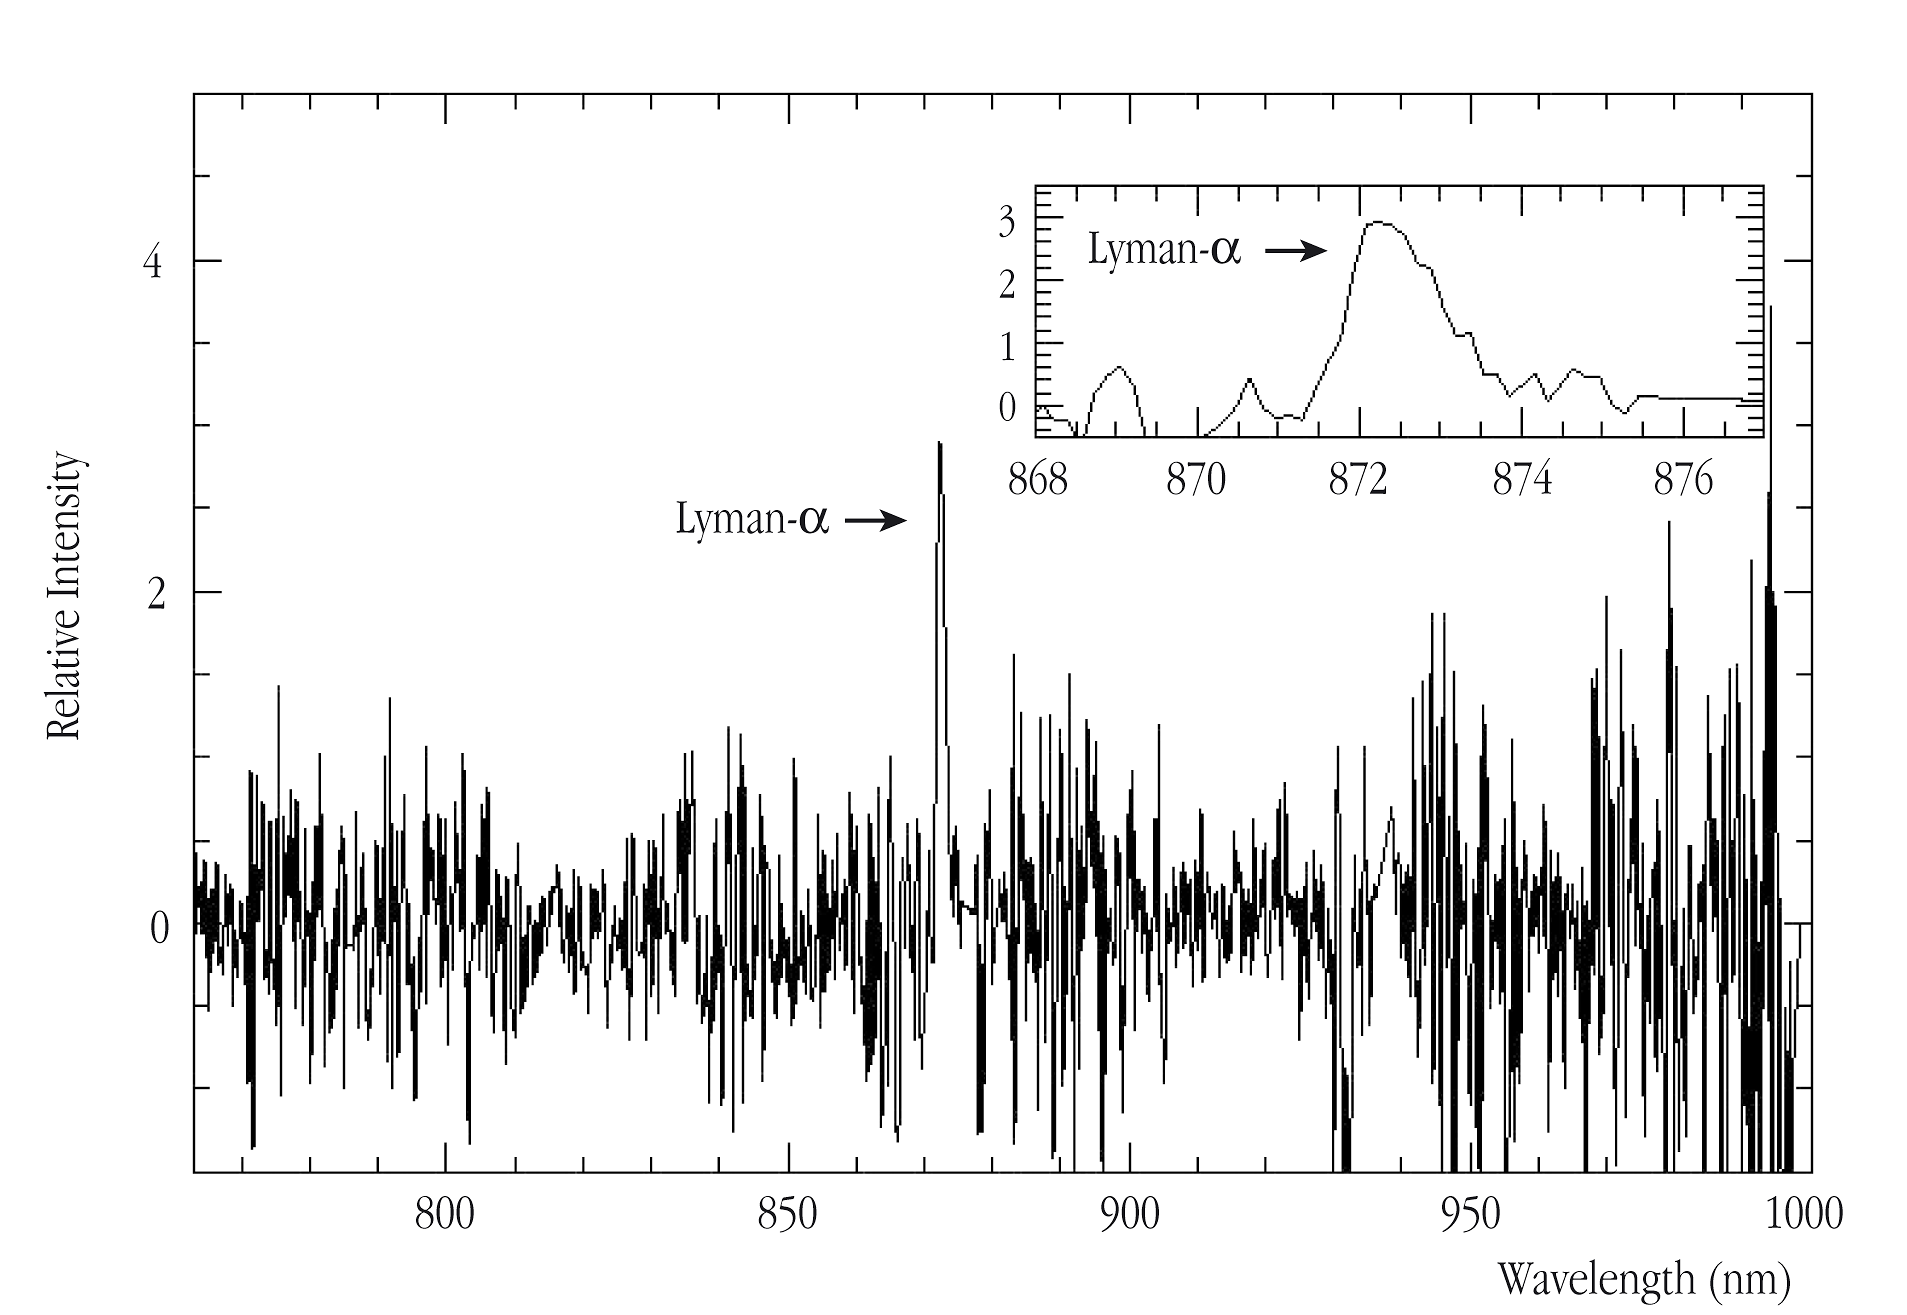

Spectrum of the extremely distant galaxy z6VDF J022803-041618

Tracing of the spectrum of the high-redshift galaxy z6VDF J022803-041618. The strong emission line at wavelength 872 nm is the red-shifted Lyman-alpha spectral line from the galaxy; it is shown in more detail in the insert panel.

Credit: ESO